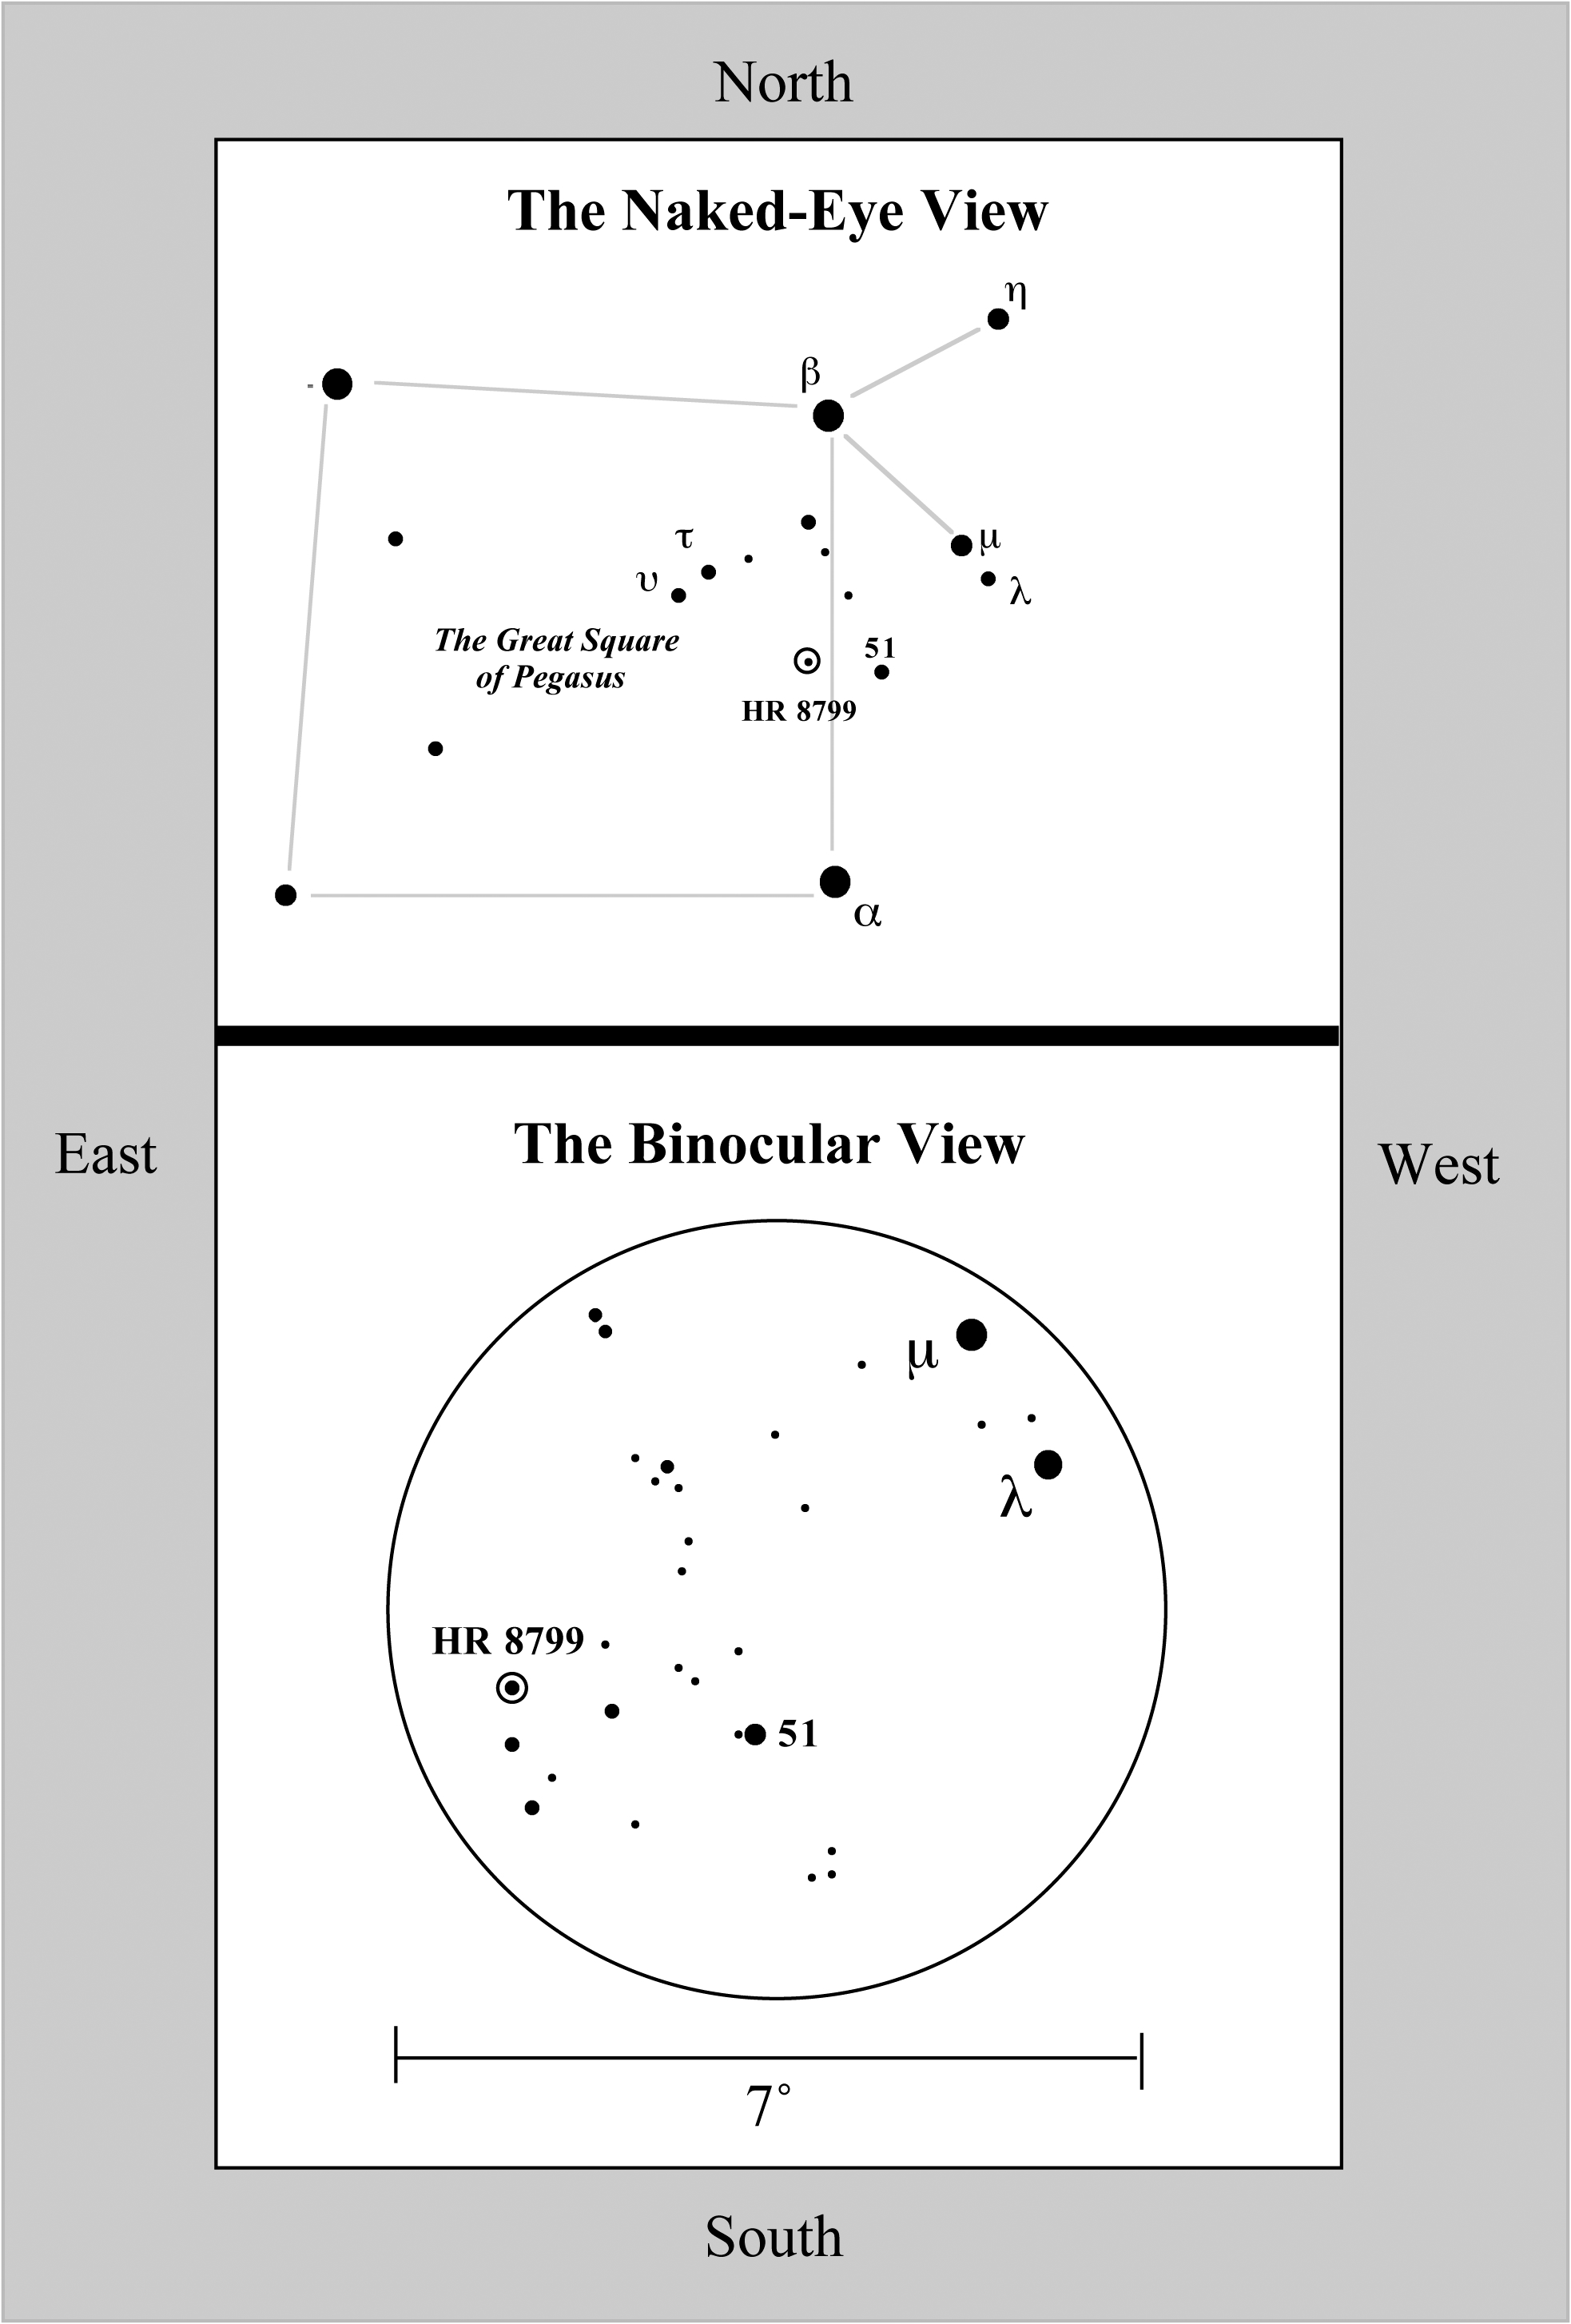

Planetary First Family Images

Binocular view of the field surrounding HR 8799. Download the full-resolution version for wider, naked-eye view.

Credit: NOIRLab